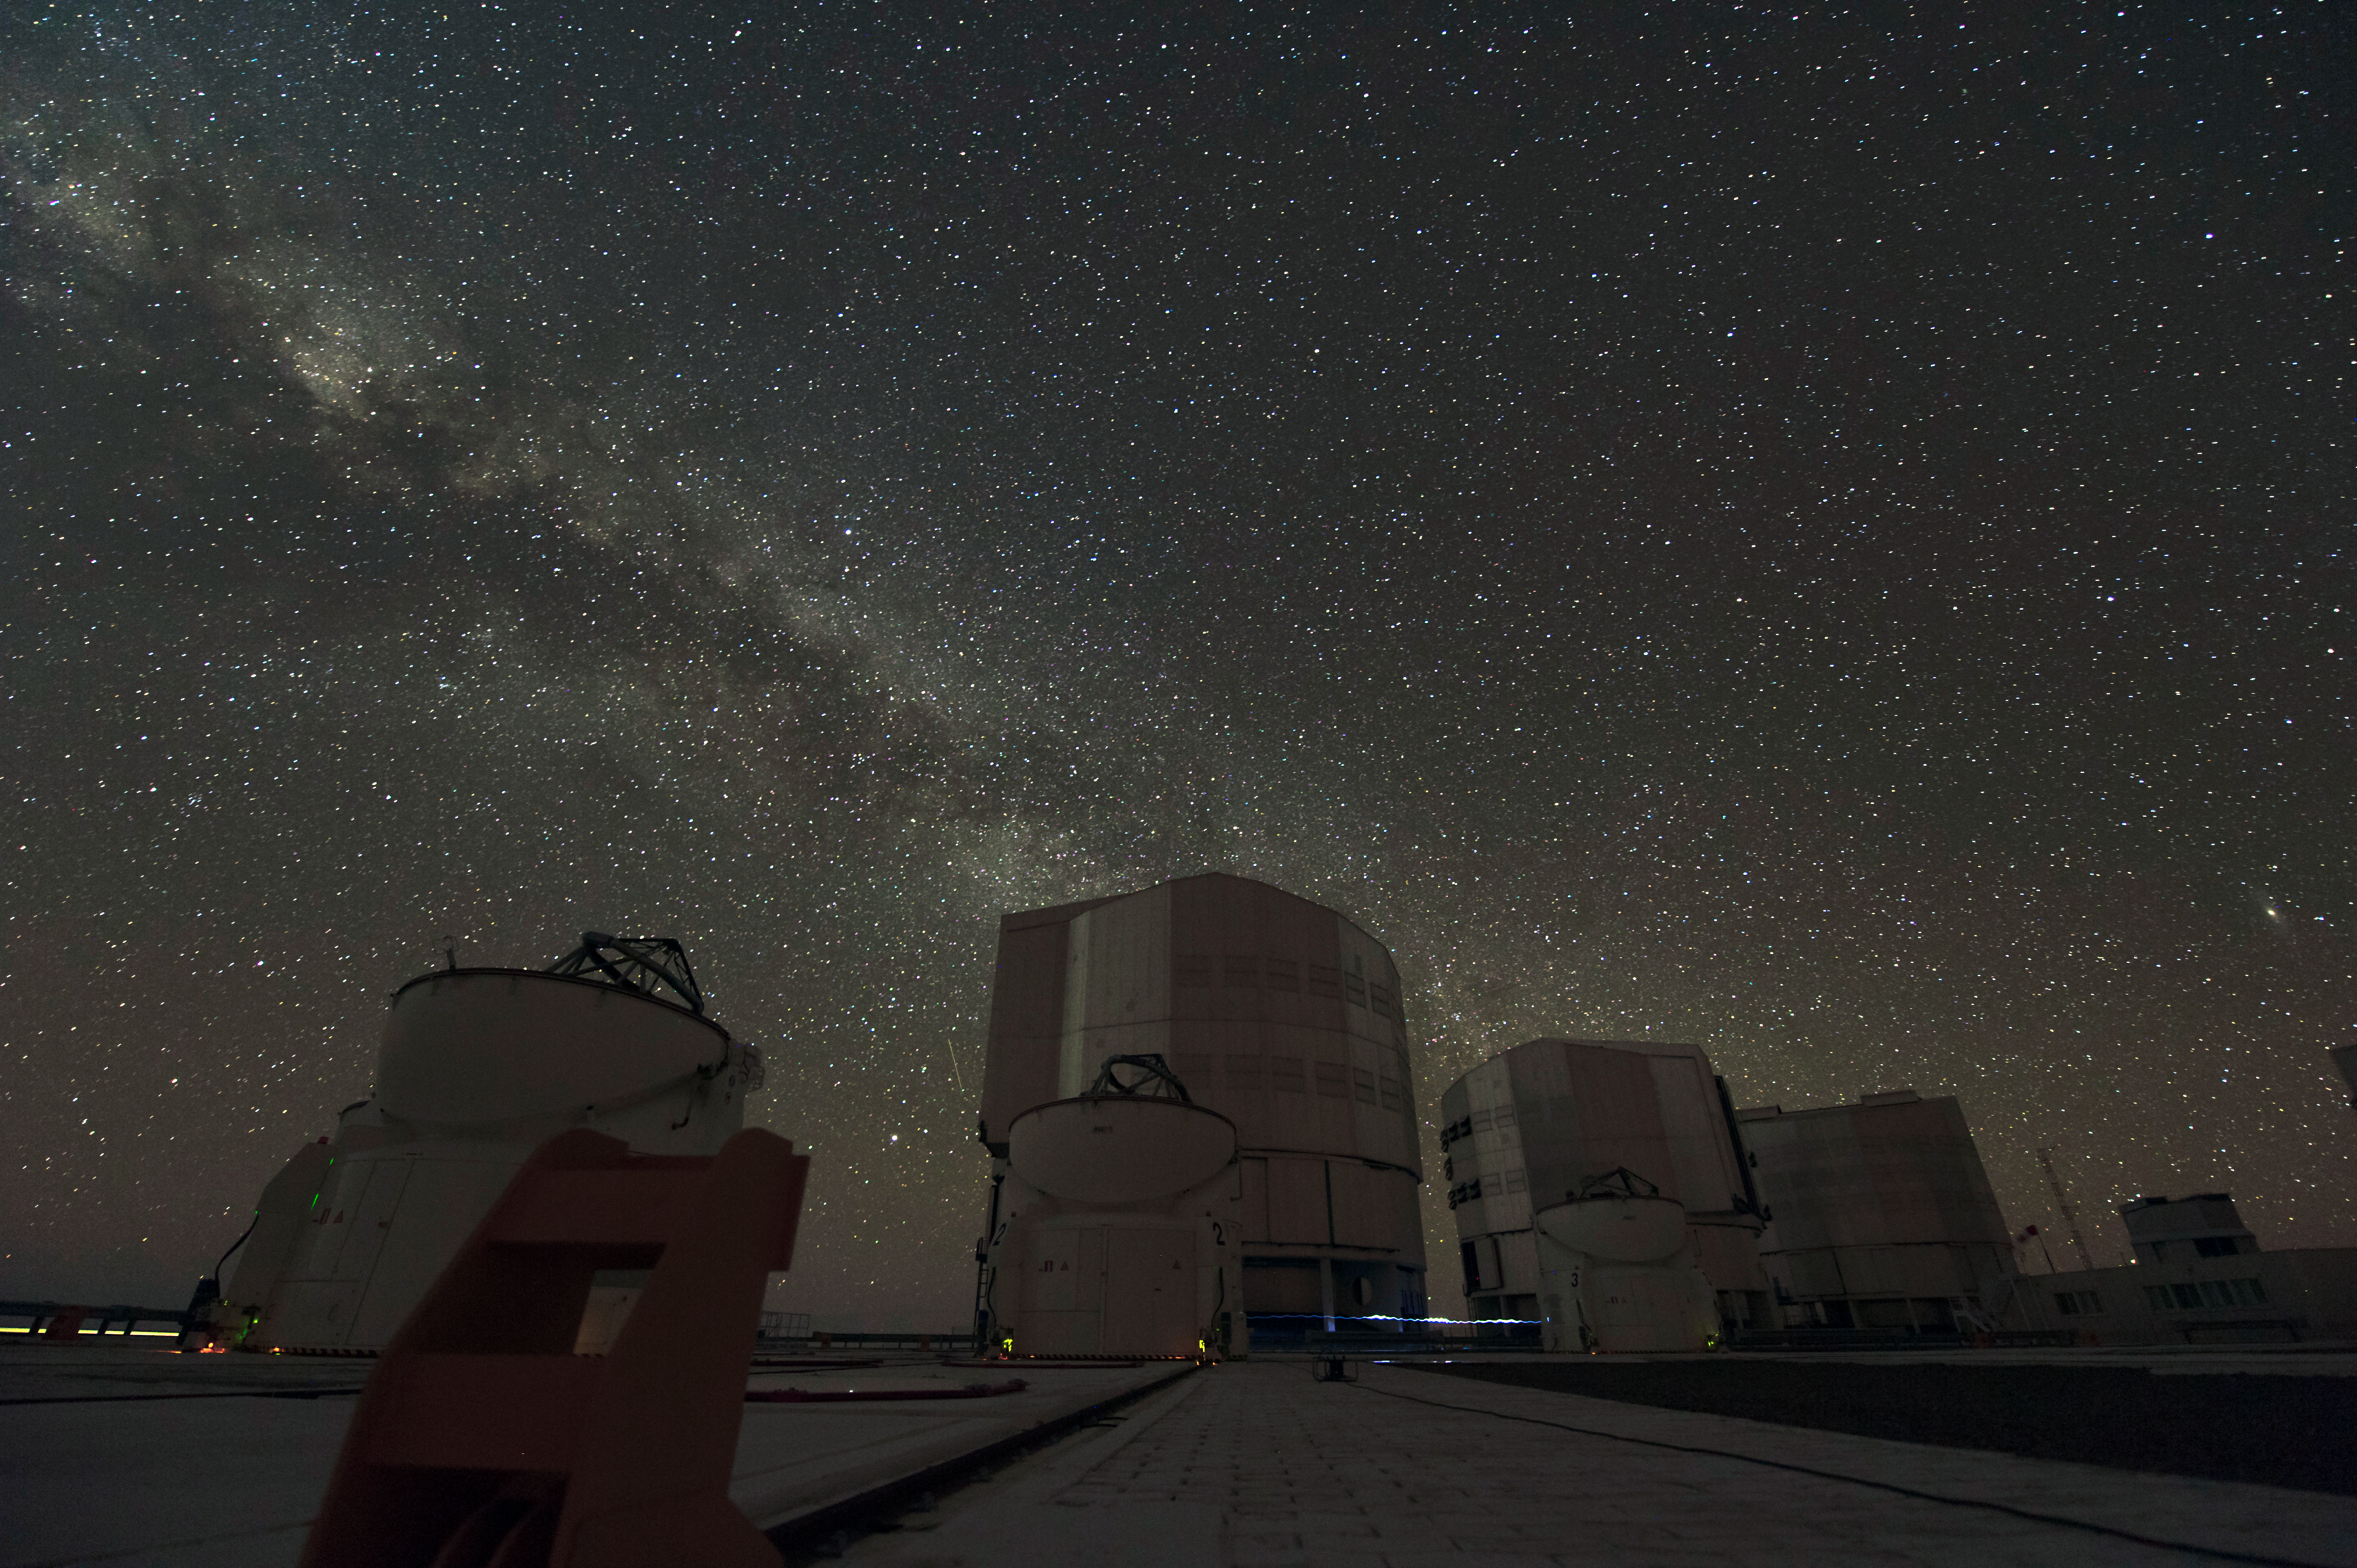

Powerhouses

The ESO Very Large Telescope consists of an array of four 8-metre telescopes which can work independently or in combined mode. In this latter mode the VLT provides the total light collecting power of a 16 meter single telescope. The telescopes may also be used in interferometric mode providing high resolution imaging.

Credit: ESO/C. Malin